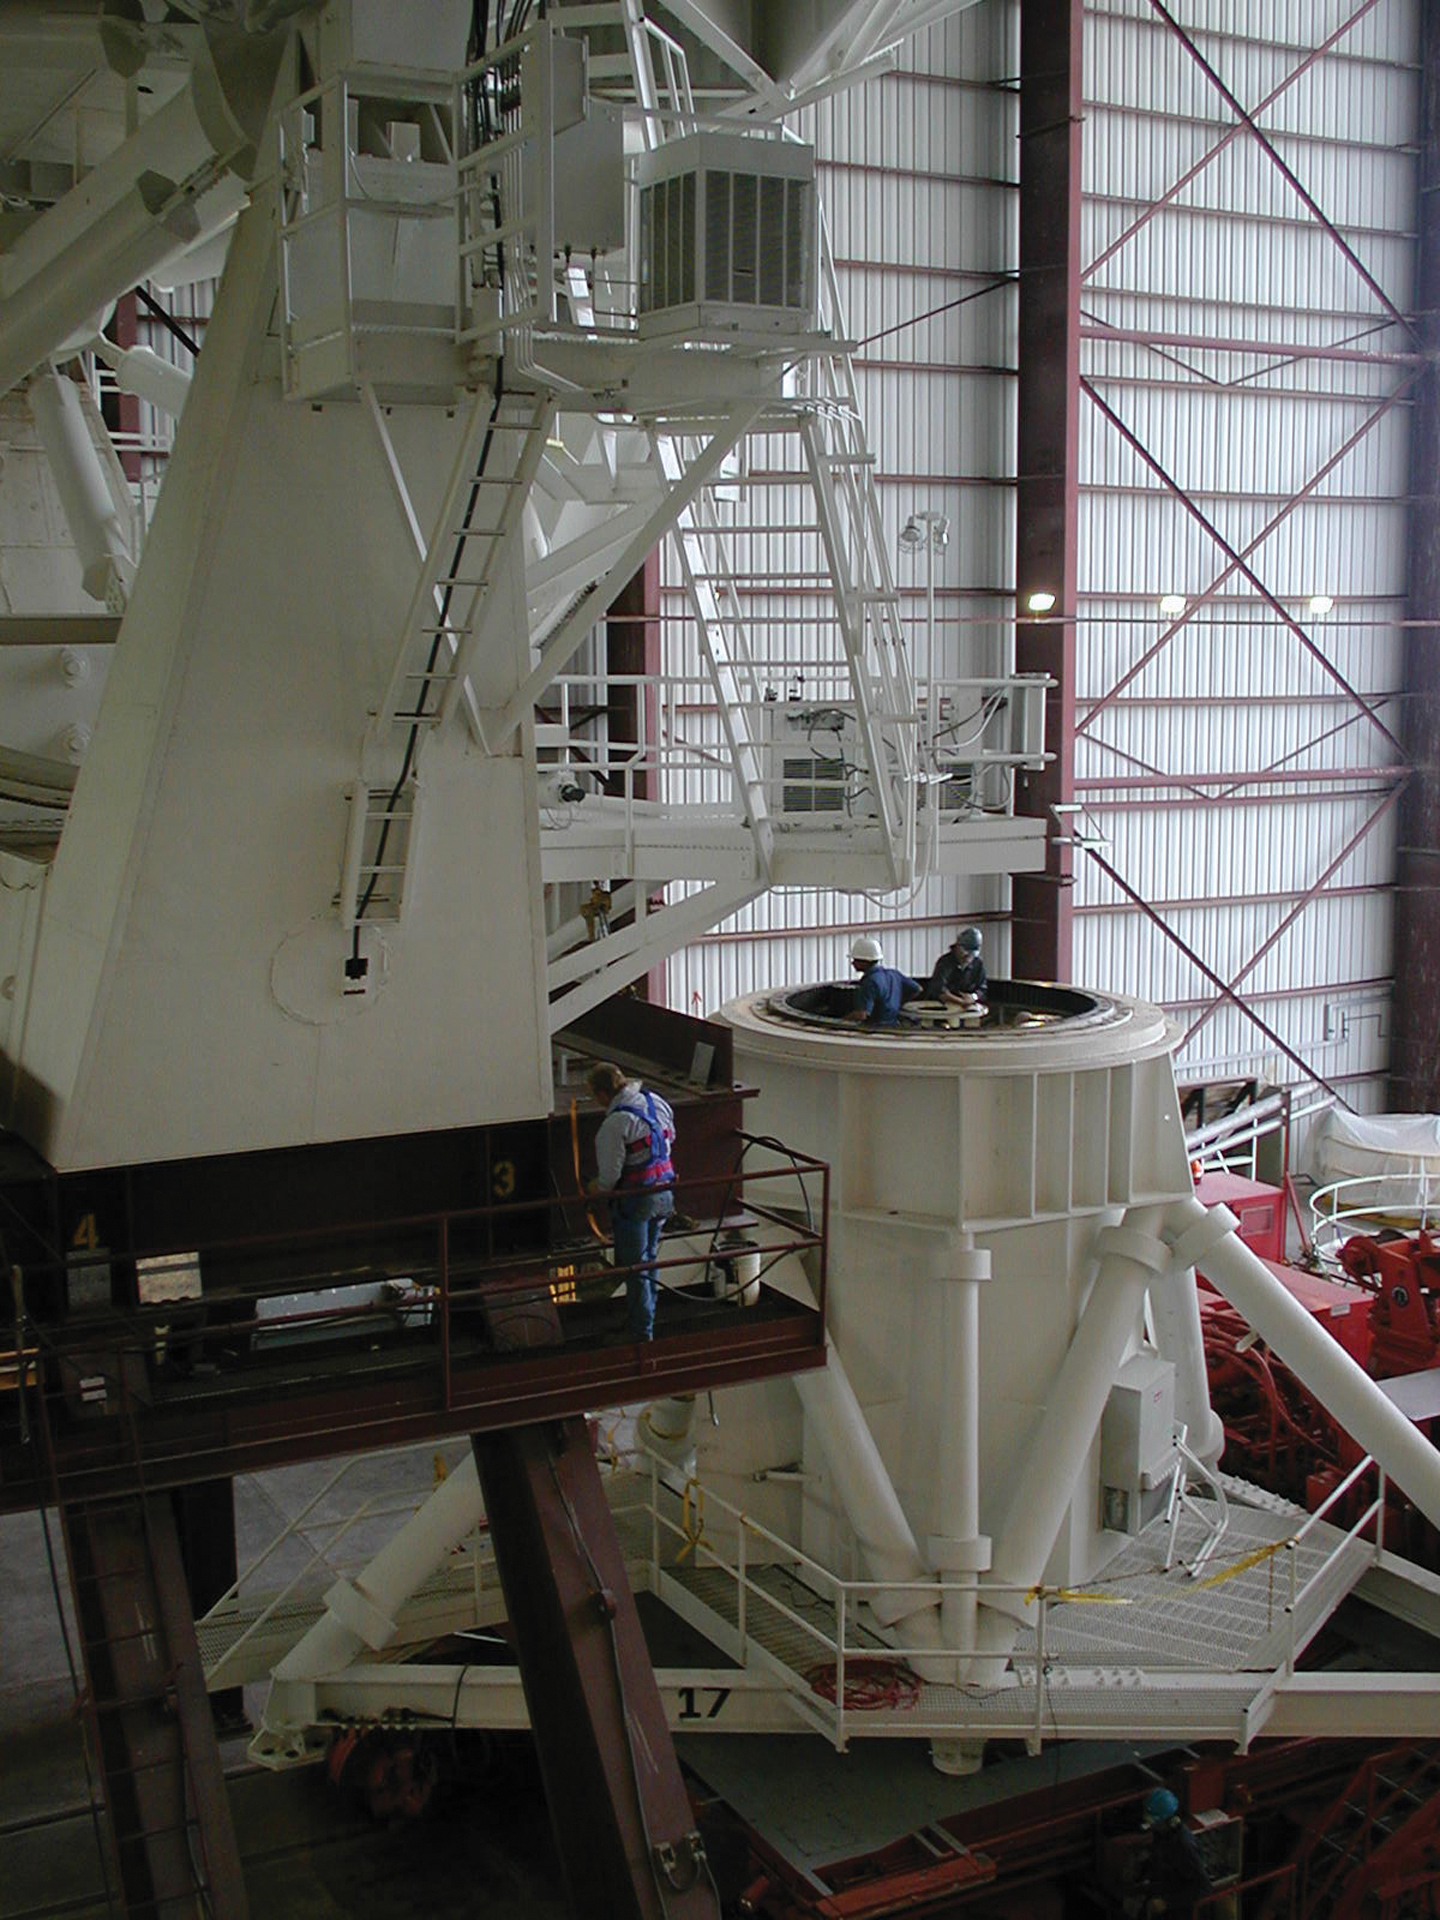

Inside an azimuth bearing of a VLA telescope

Credit: NRAO/AUI/NSF